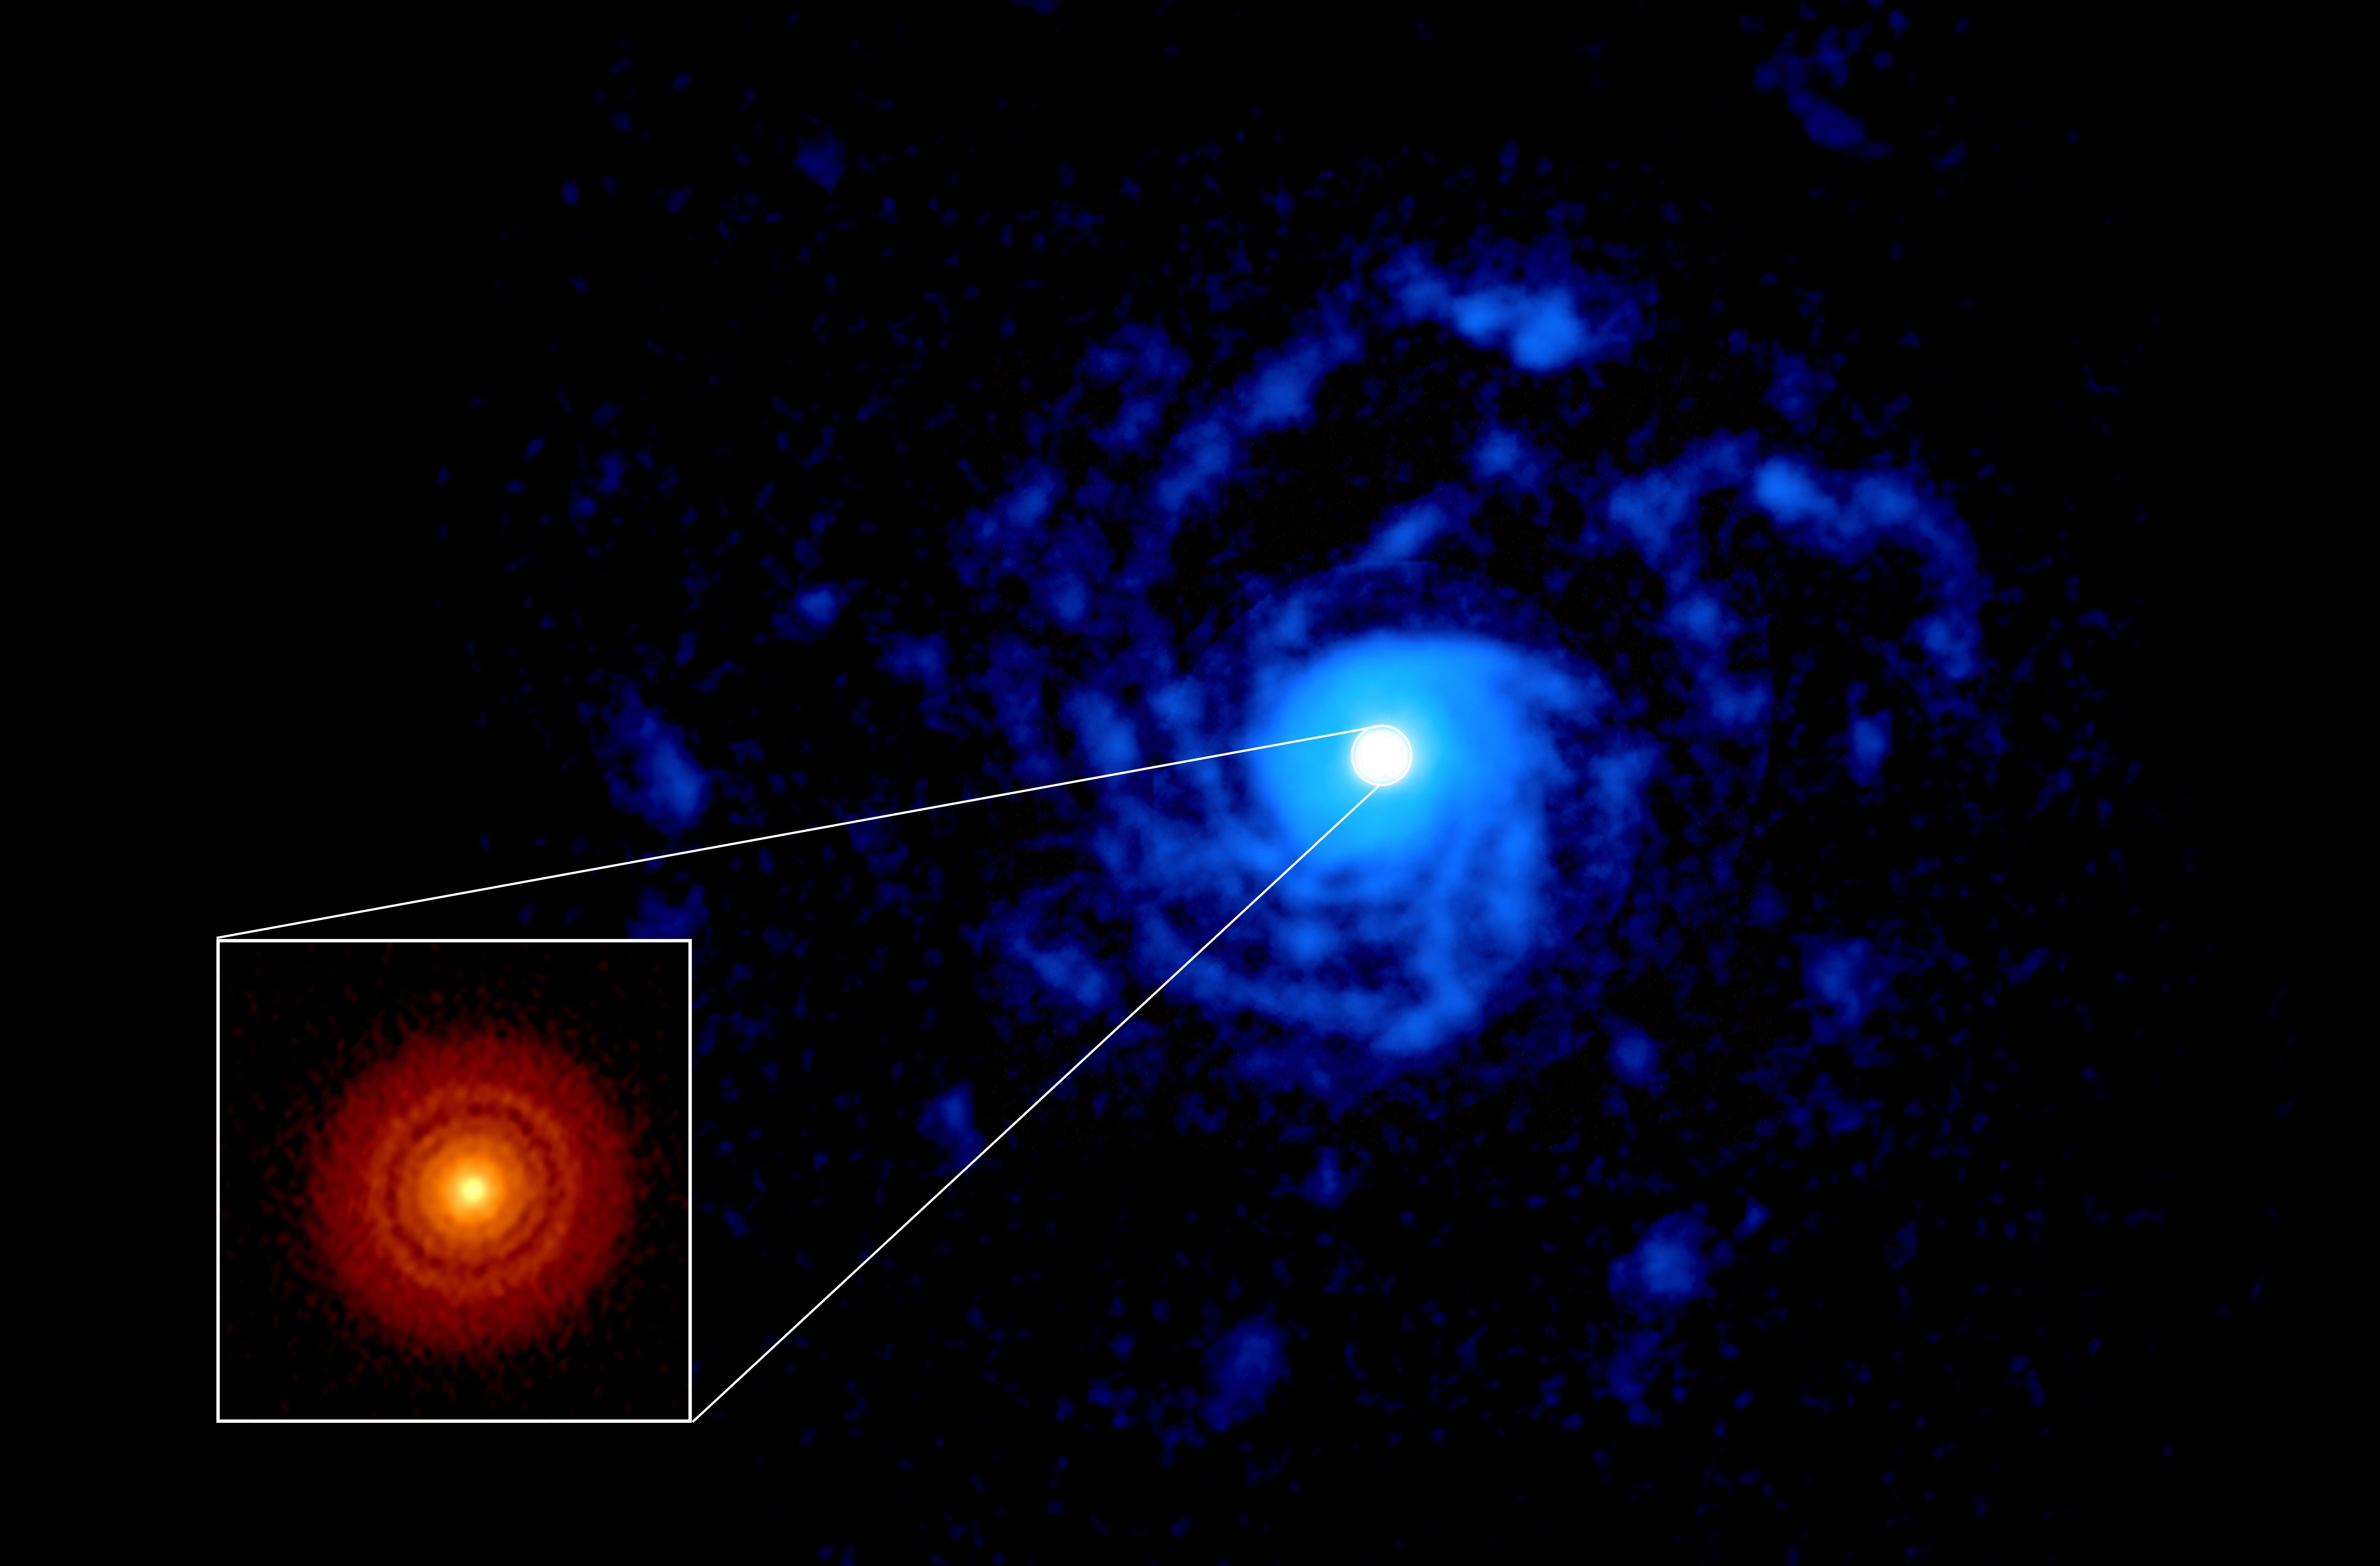

RU Lup

ALMA image of the planet-forming disk around the young star RU Lup. The inset image (lower left, red disk) shows a previous (DSHARP) observation of the dust disk with rings and gaps that hint at the presence of forming planets. The new observation shows a large spiral structure (in blue), made out of gas, that spans far beyond the compact dust disk.

Credit: ALMA (ESO/NAOJ/NRAO), J. Huang and S. Andrews; NRAO/AUI/NSF, S. Dagnello